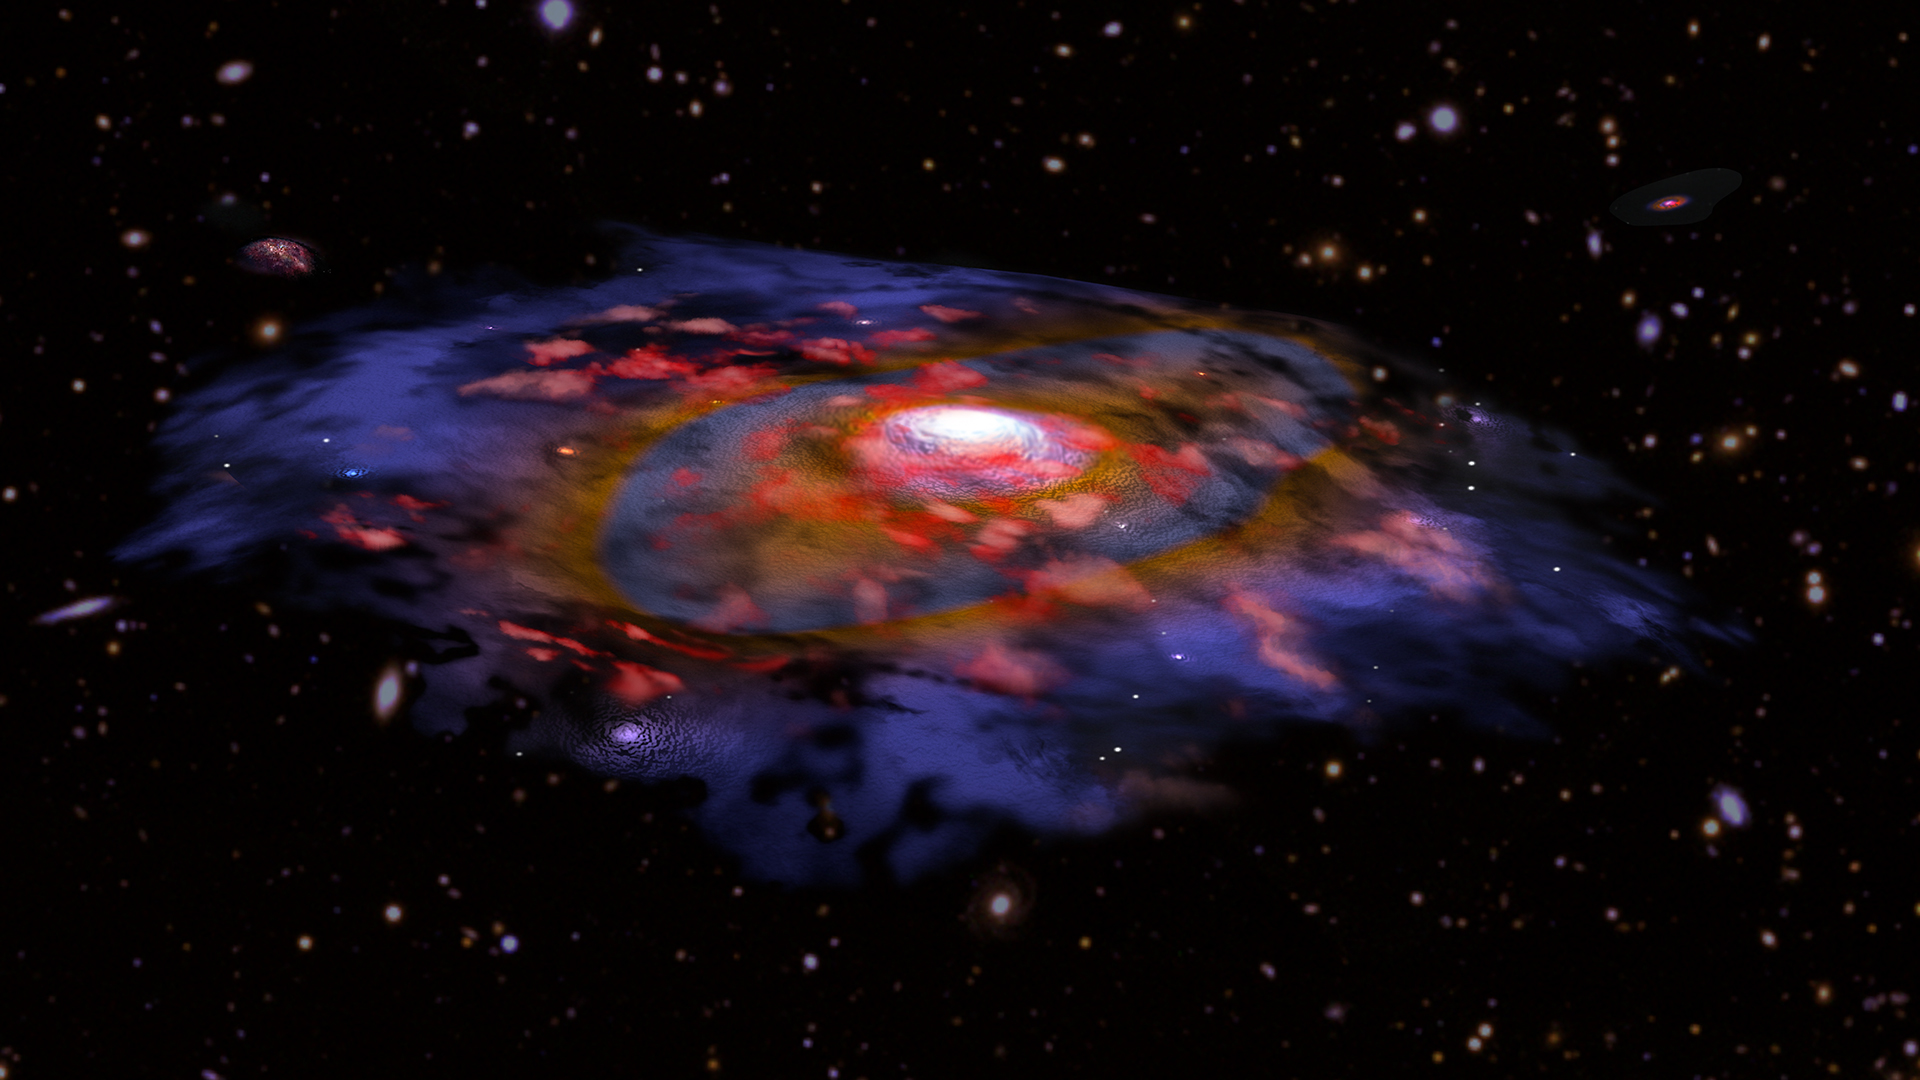

Artist's animation of a dusty, rotating distant galaxy

Artist's animation of a galaxy in the early universe that is very dusty and shows the first signs of a rotationally supported disk. In this image, the red color represents gas, and blue/brown represents dust as seen in radio waves with ALMA. Many other galaxies are visible in the background, based on optical data from VLT and Subaru.

Credit: B. Saxton NRAO/AUI/NSF, ESO, NASA/STScI; NAOJ/Subaru